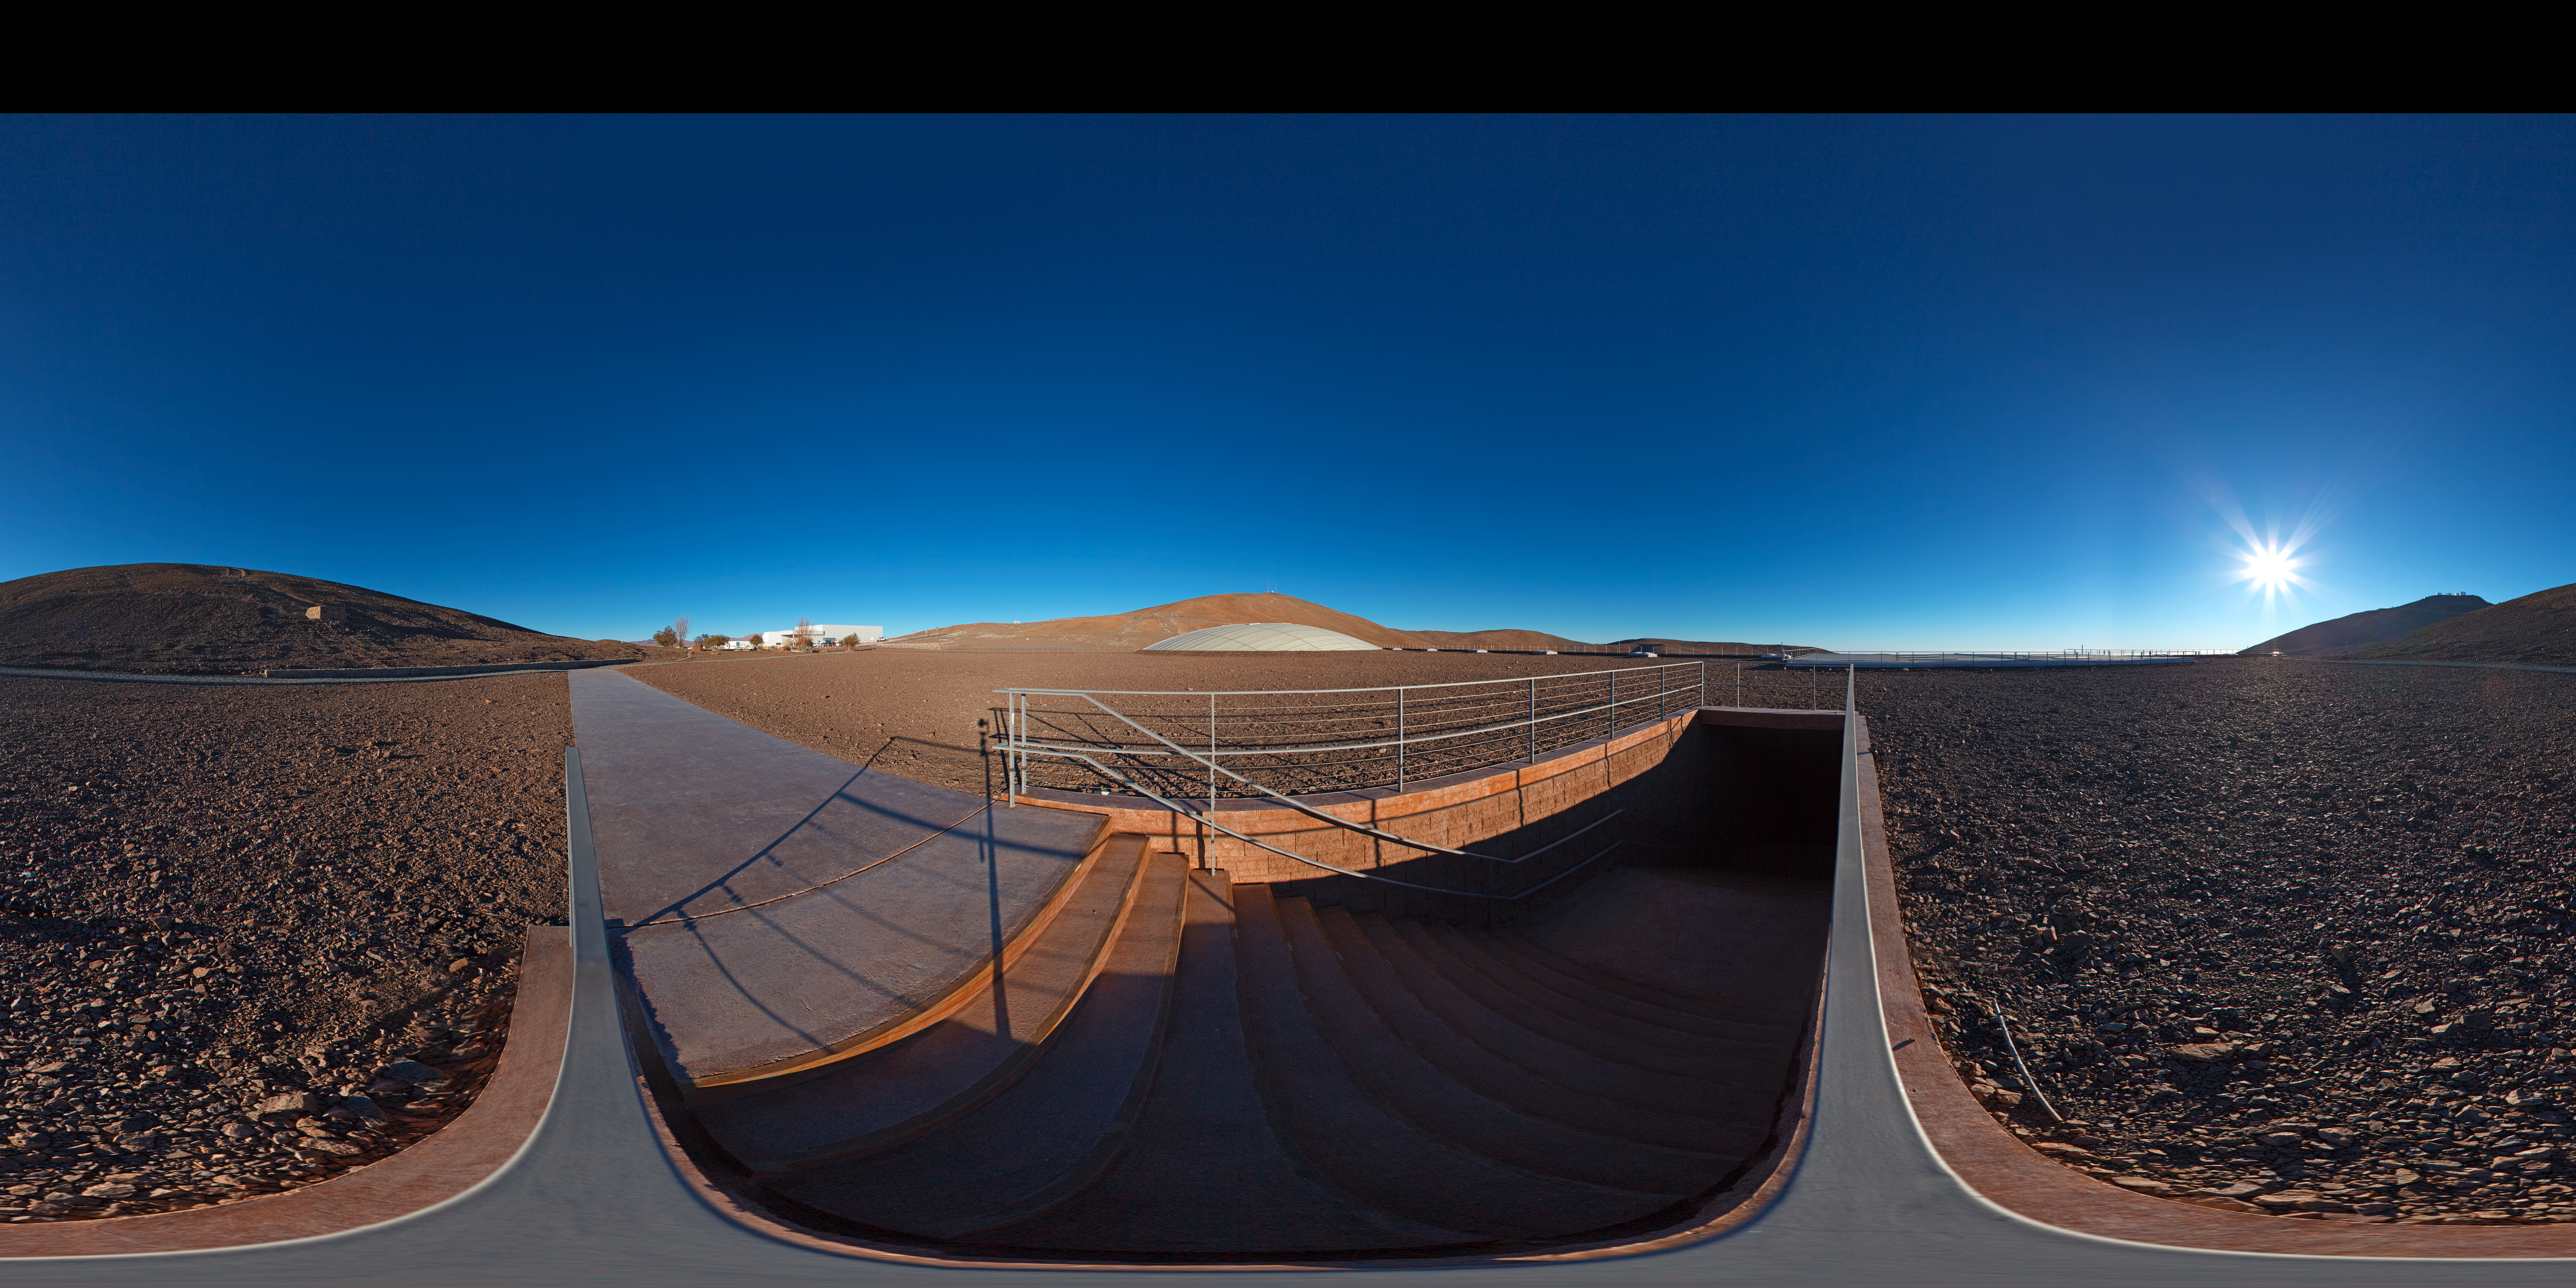

Panorama at the entrance of La Residencia

This 360 degree panorama shows the entrance to La Residencia at Paranal Observatory. Do you want to go downstairs and chill by the pool?

Credit: ESO